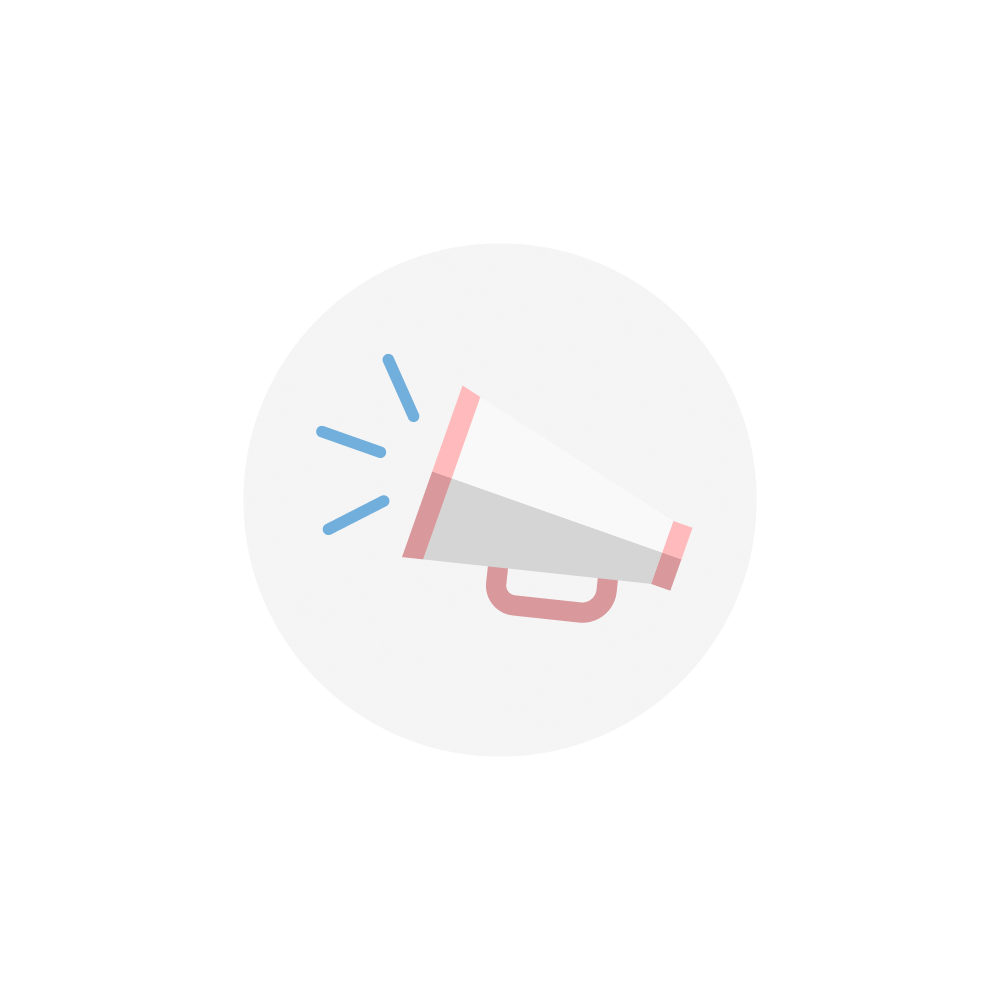

Rubin Communication Icon

A communication icon using an illustration of a megaphone for NSF-DOE Vera C. Rubin Observatory.

Credit: Rubin Observatory/NSF/AURA